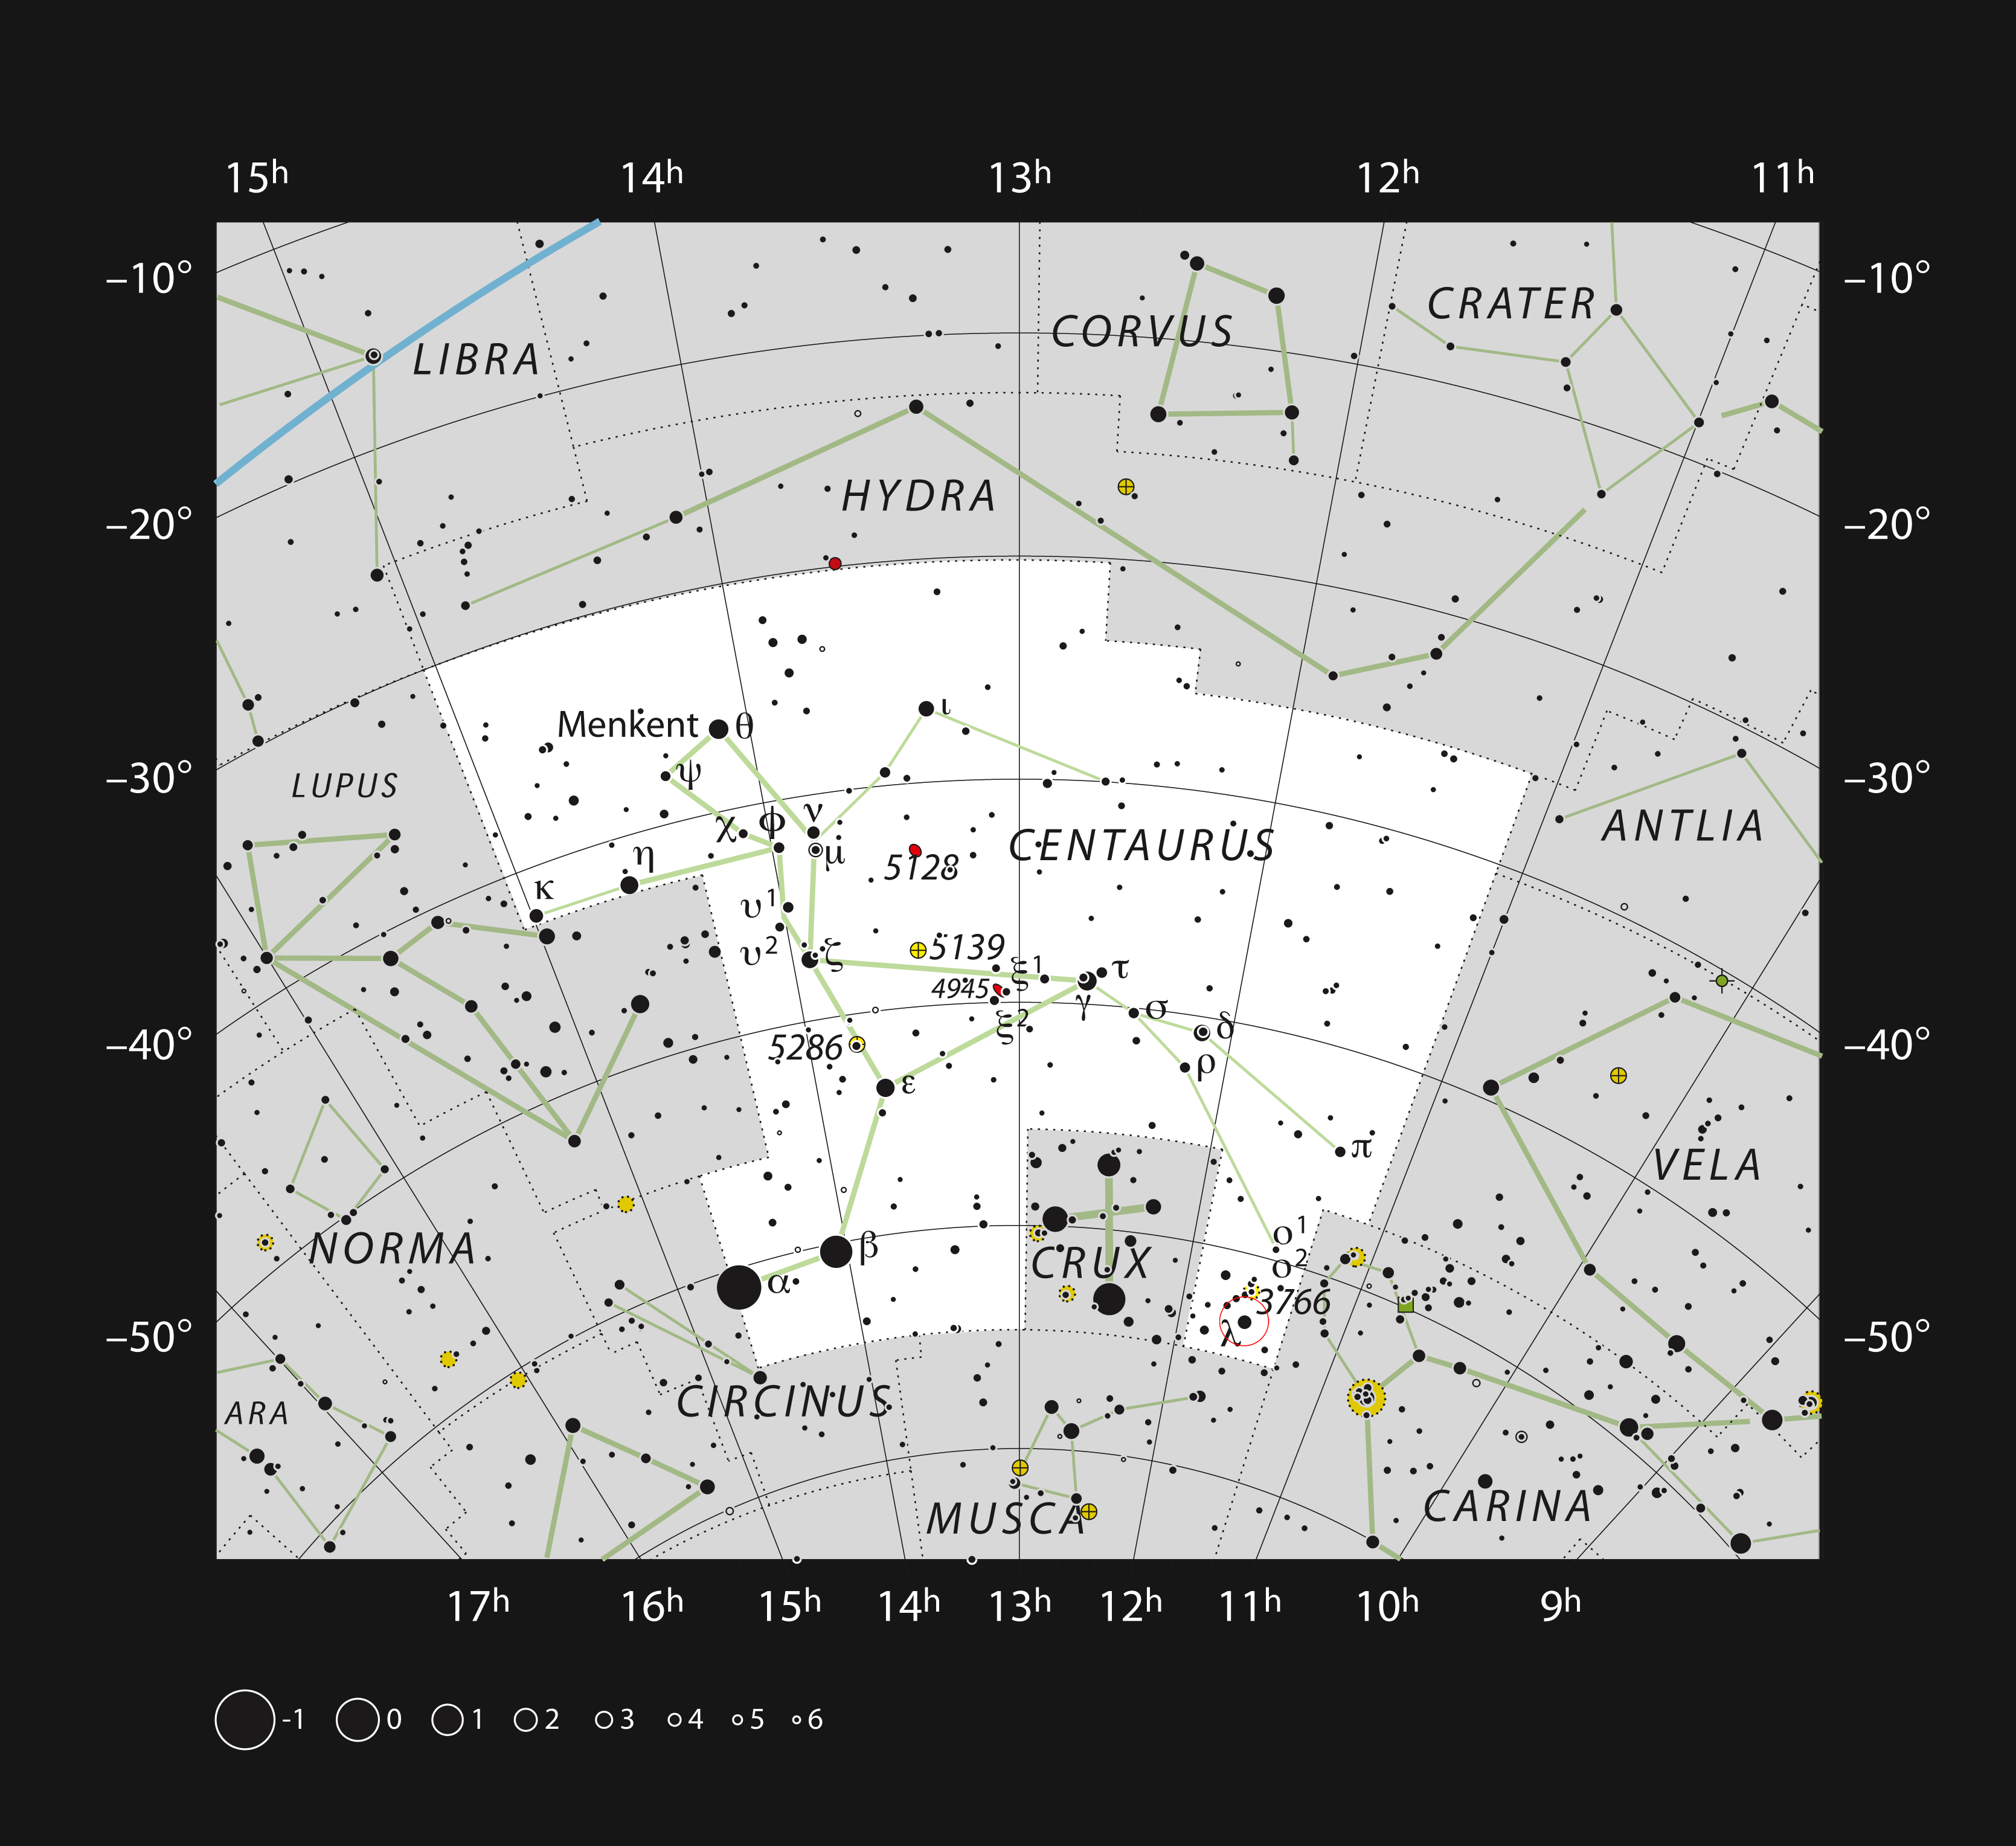

The stellar nursery IC 2944 in the constellation of Centaurus

This chart shows the large southern constellation of Centaurus (The Centaur). Most of the stars that can be seen in a dark sky with the unaided eye are marked. The locations of the star formation region IC 2944 and the associated star cluster IC 2948 are indicated with a red circle. The cluster is easy to see in a small telescope, but the very faint gas clouds are much more of a challenge.

Credit: ESO, IAU and Sky & Telescope